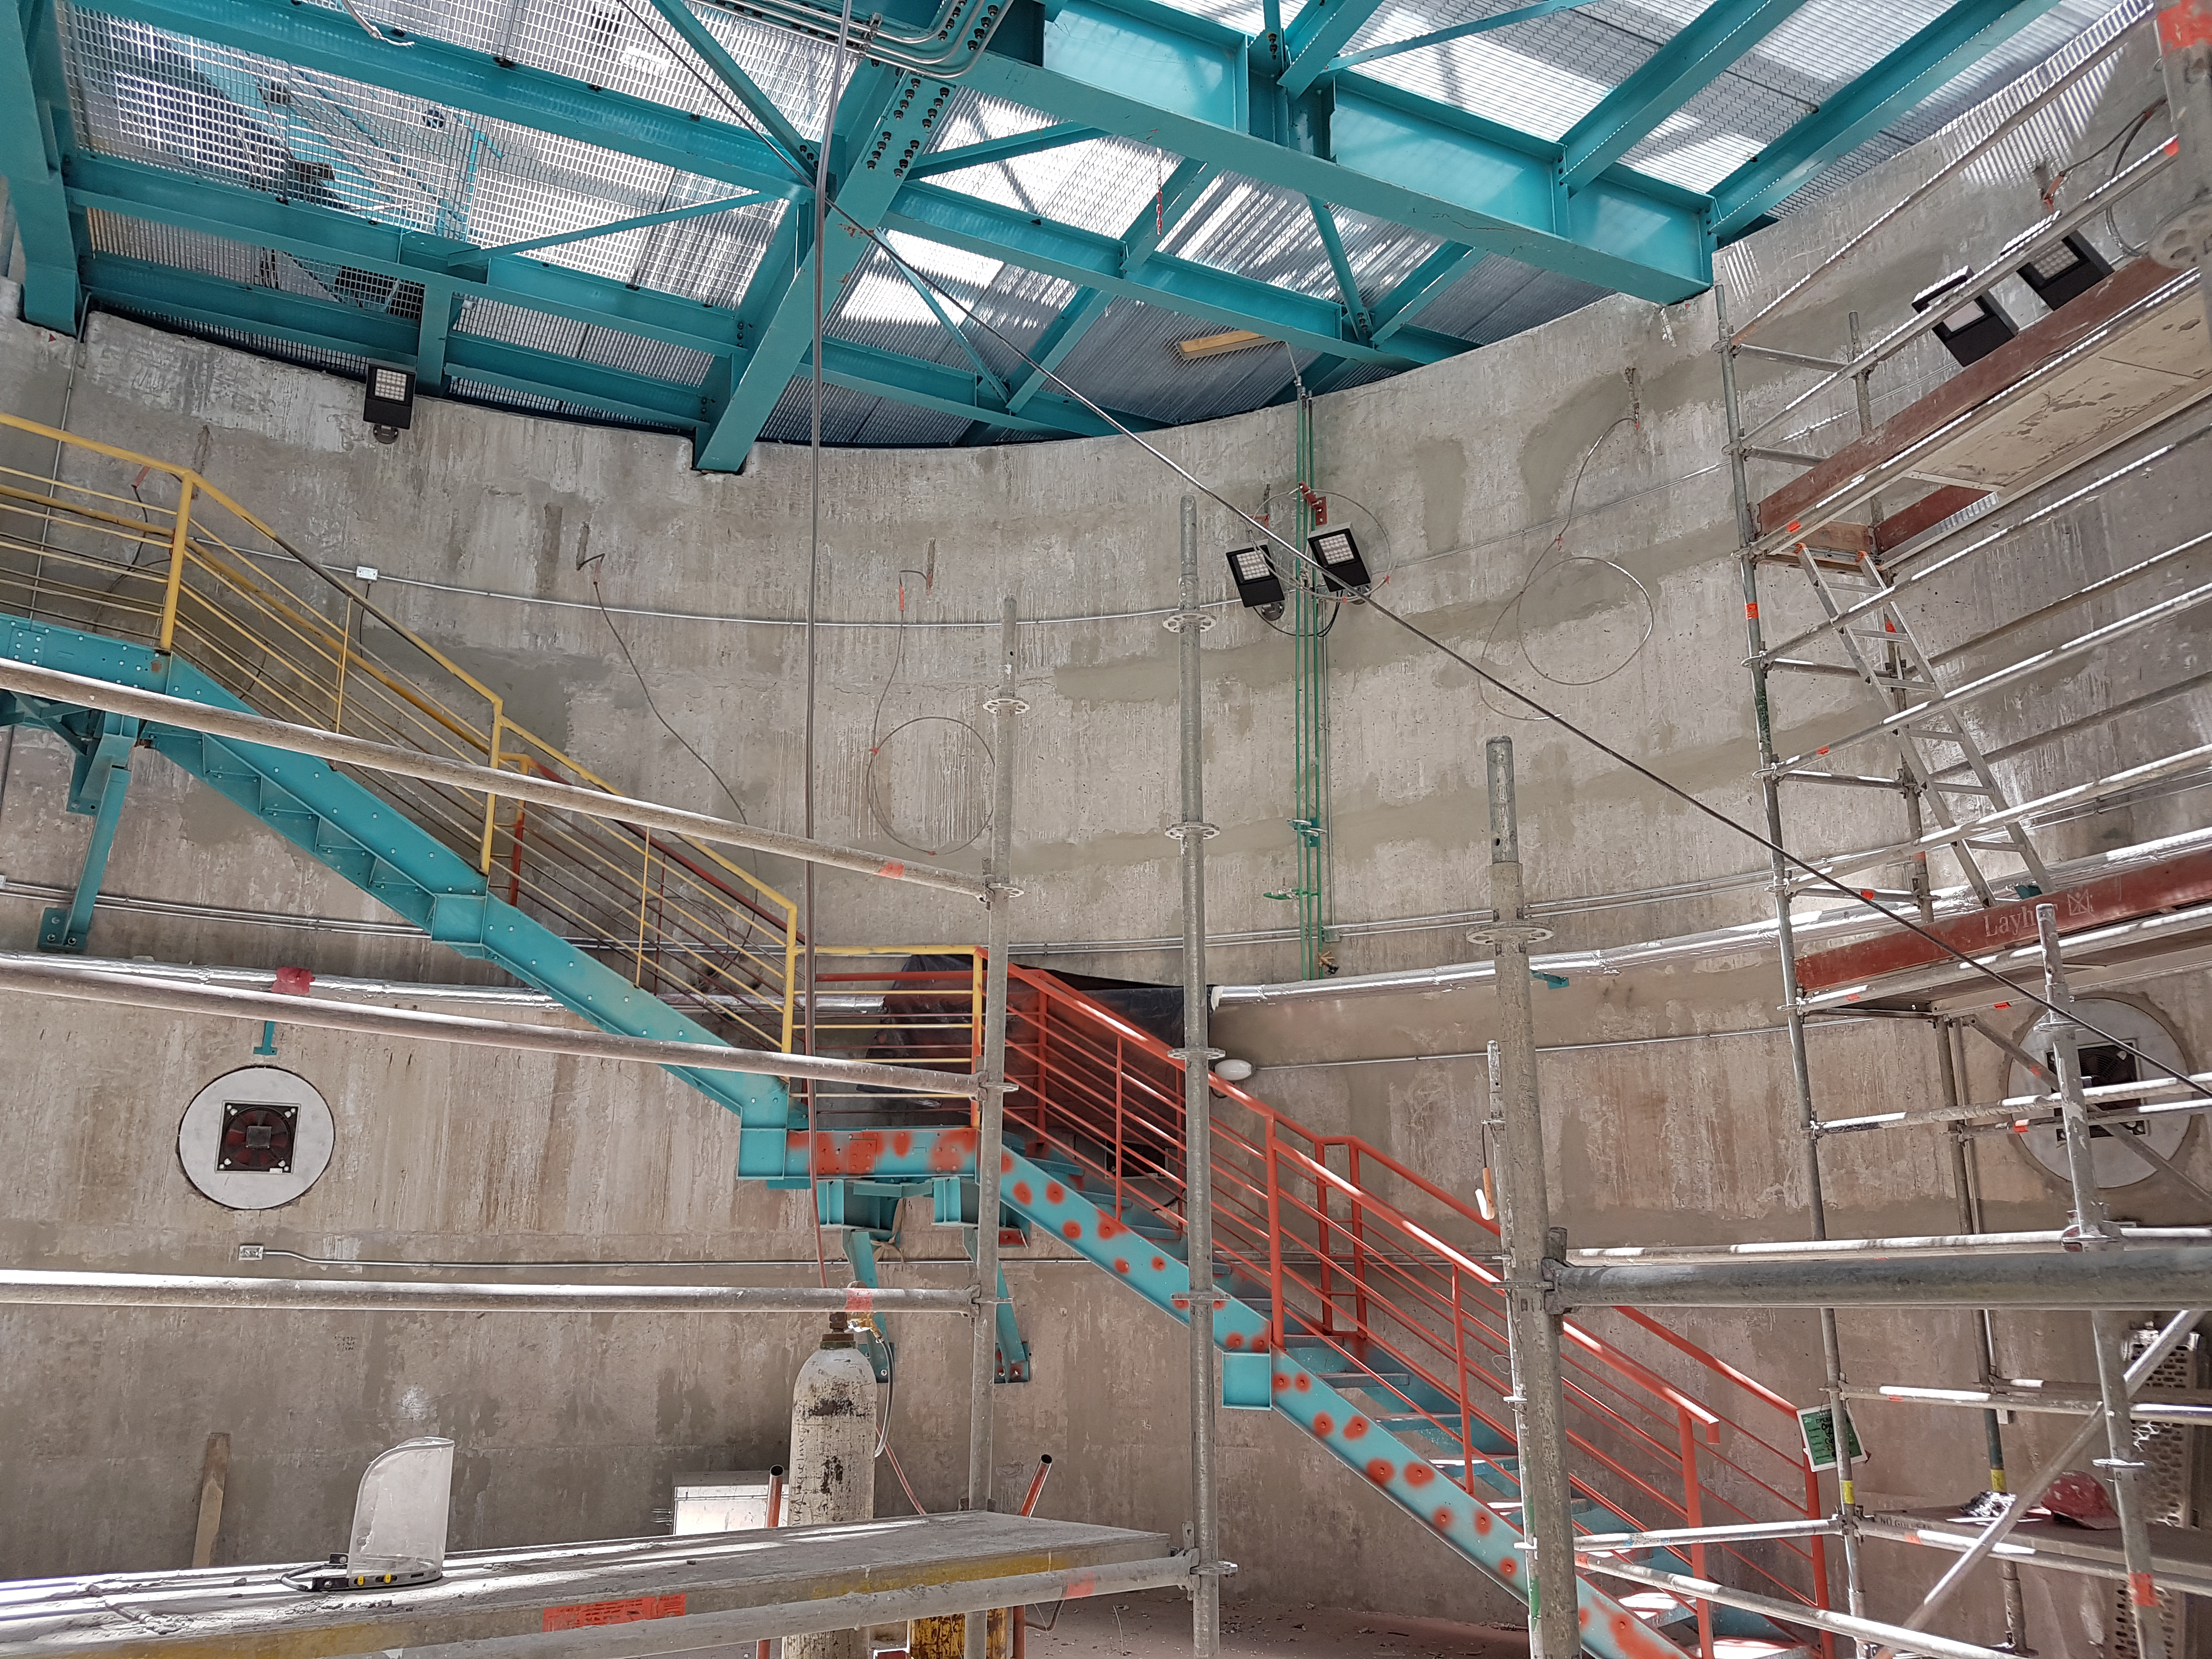

Pier with LED Light

LED lights have been installed below the pier.

Credit: Rubin Observatory/NSF/AURA